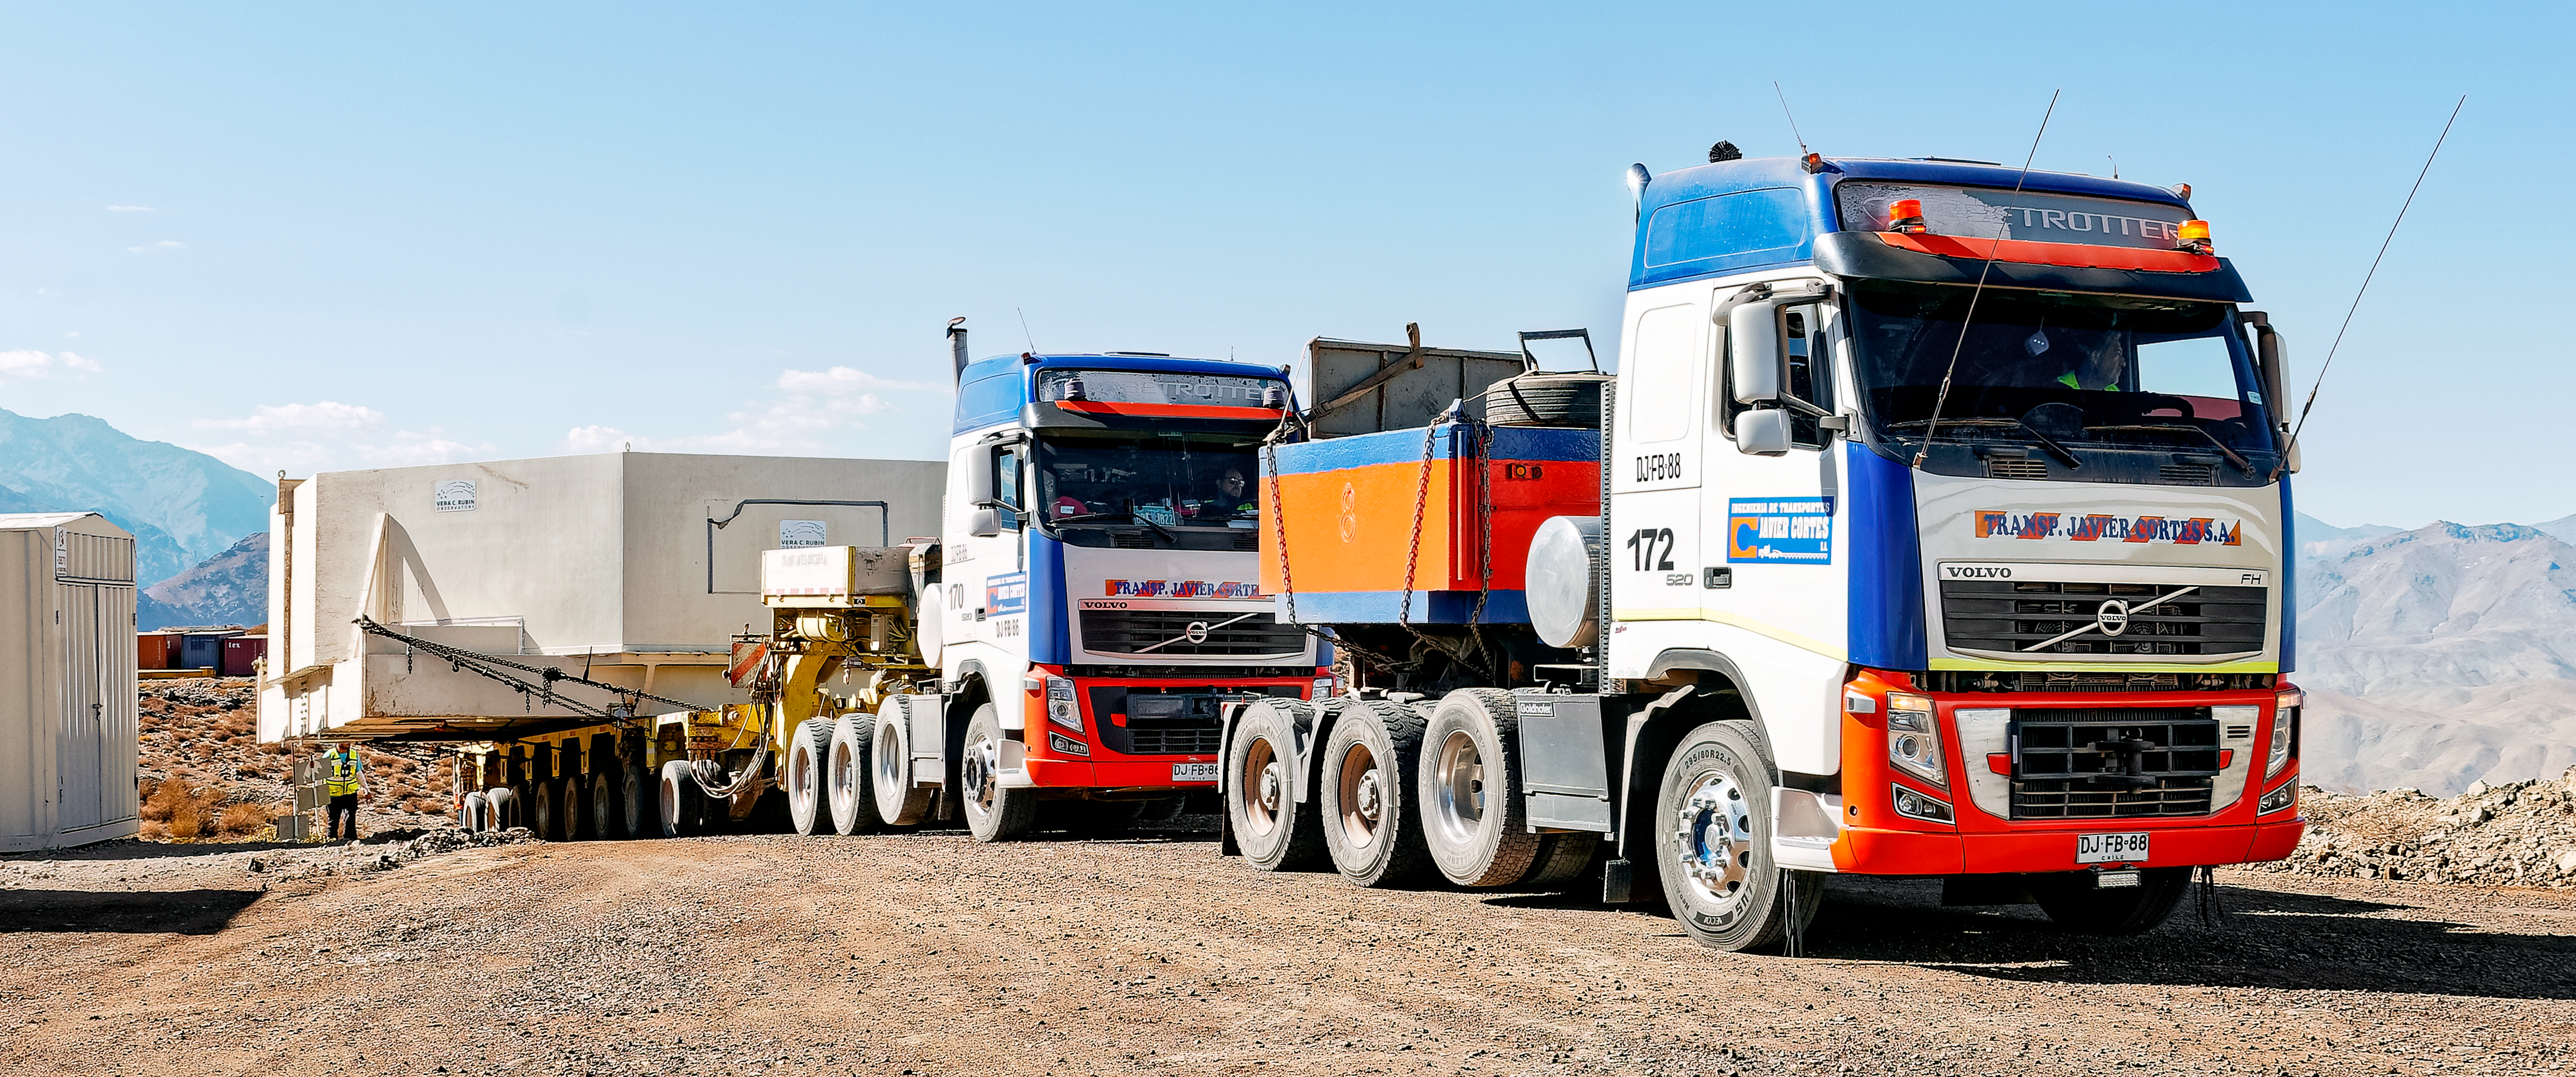

Rubin’s 8.4-meter Mirror Moves into the Observatory

Rubin’s 8.4-meter combined Primary/Tertiary Mirror is now “home” in the Observatory building, where it will stay for the rest of construction and throughout the 10-year Legacy Survey of Space and Time.

Credit: RubinObs/NOIRLab/SLAC/NSF/DOE/AURA